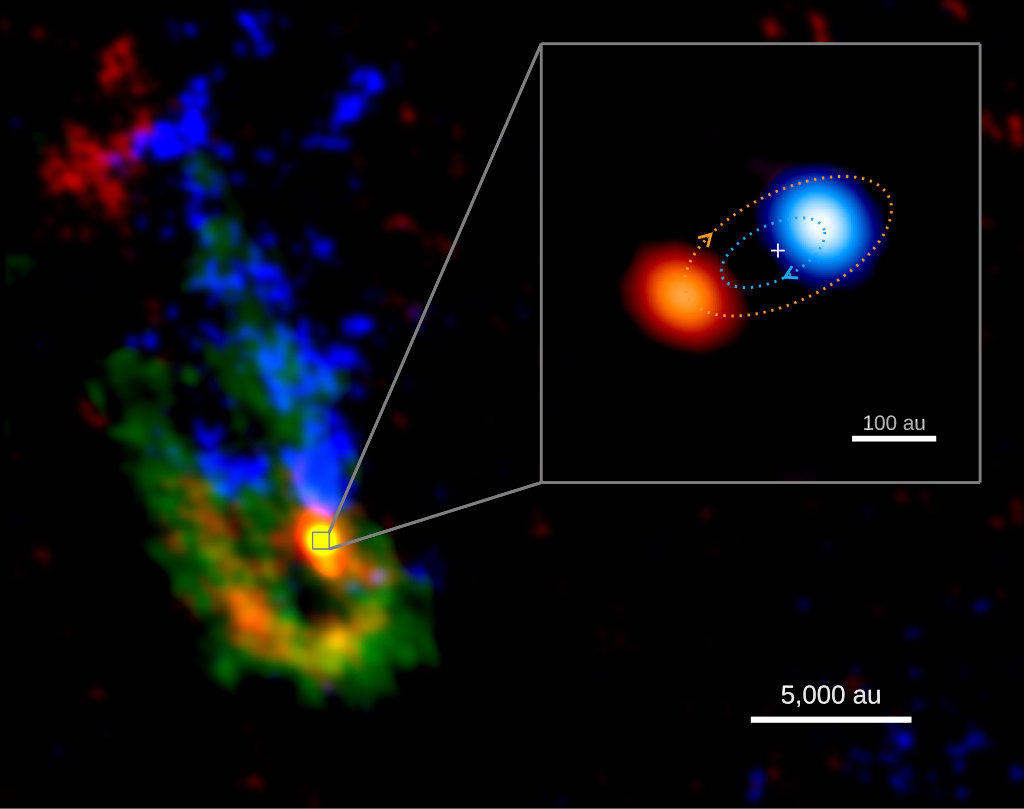

ALMA Image of Young, Massive Binary Star System

ALMA image of the IRAS-07299 star-forming region and the massive binary system at its center. The background image shows dense, dusty streams of gas (shown in green) that appear to be flowing toward the center of the system. Gas that is moving toward us -- as traced by the methanol molecule -- is shown in blue; motions away from us in red. The inset image shows a zoom-in view of the massive forming binary, with the brighter, primary protostar moving toward us shown in blue and the fainter, secondary protostar moving away from us shown in red. The blue and red dotted lines show an example of orbits of the primary and secondary spiraling around their center of mass (marked by the cross).

Credit: ALMA (ESO/NAOJ/NRAO); RIKEN, Zhang et al.